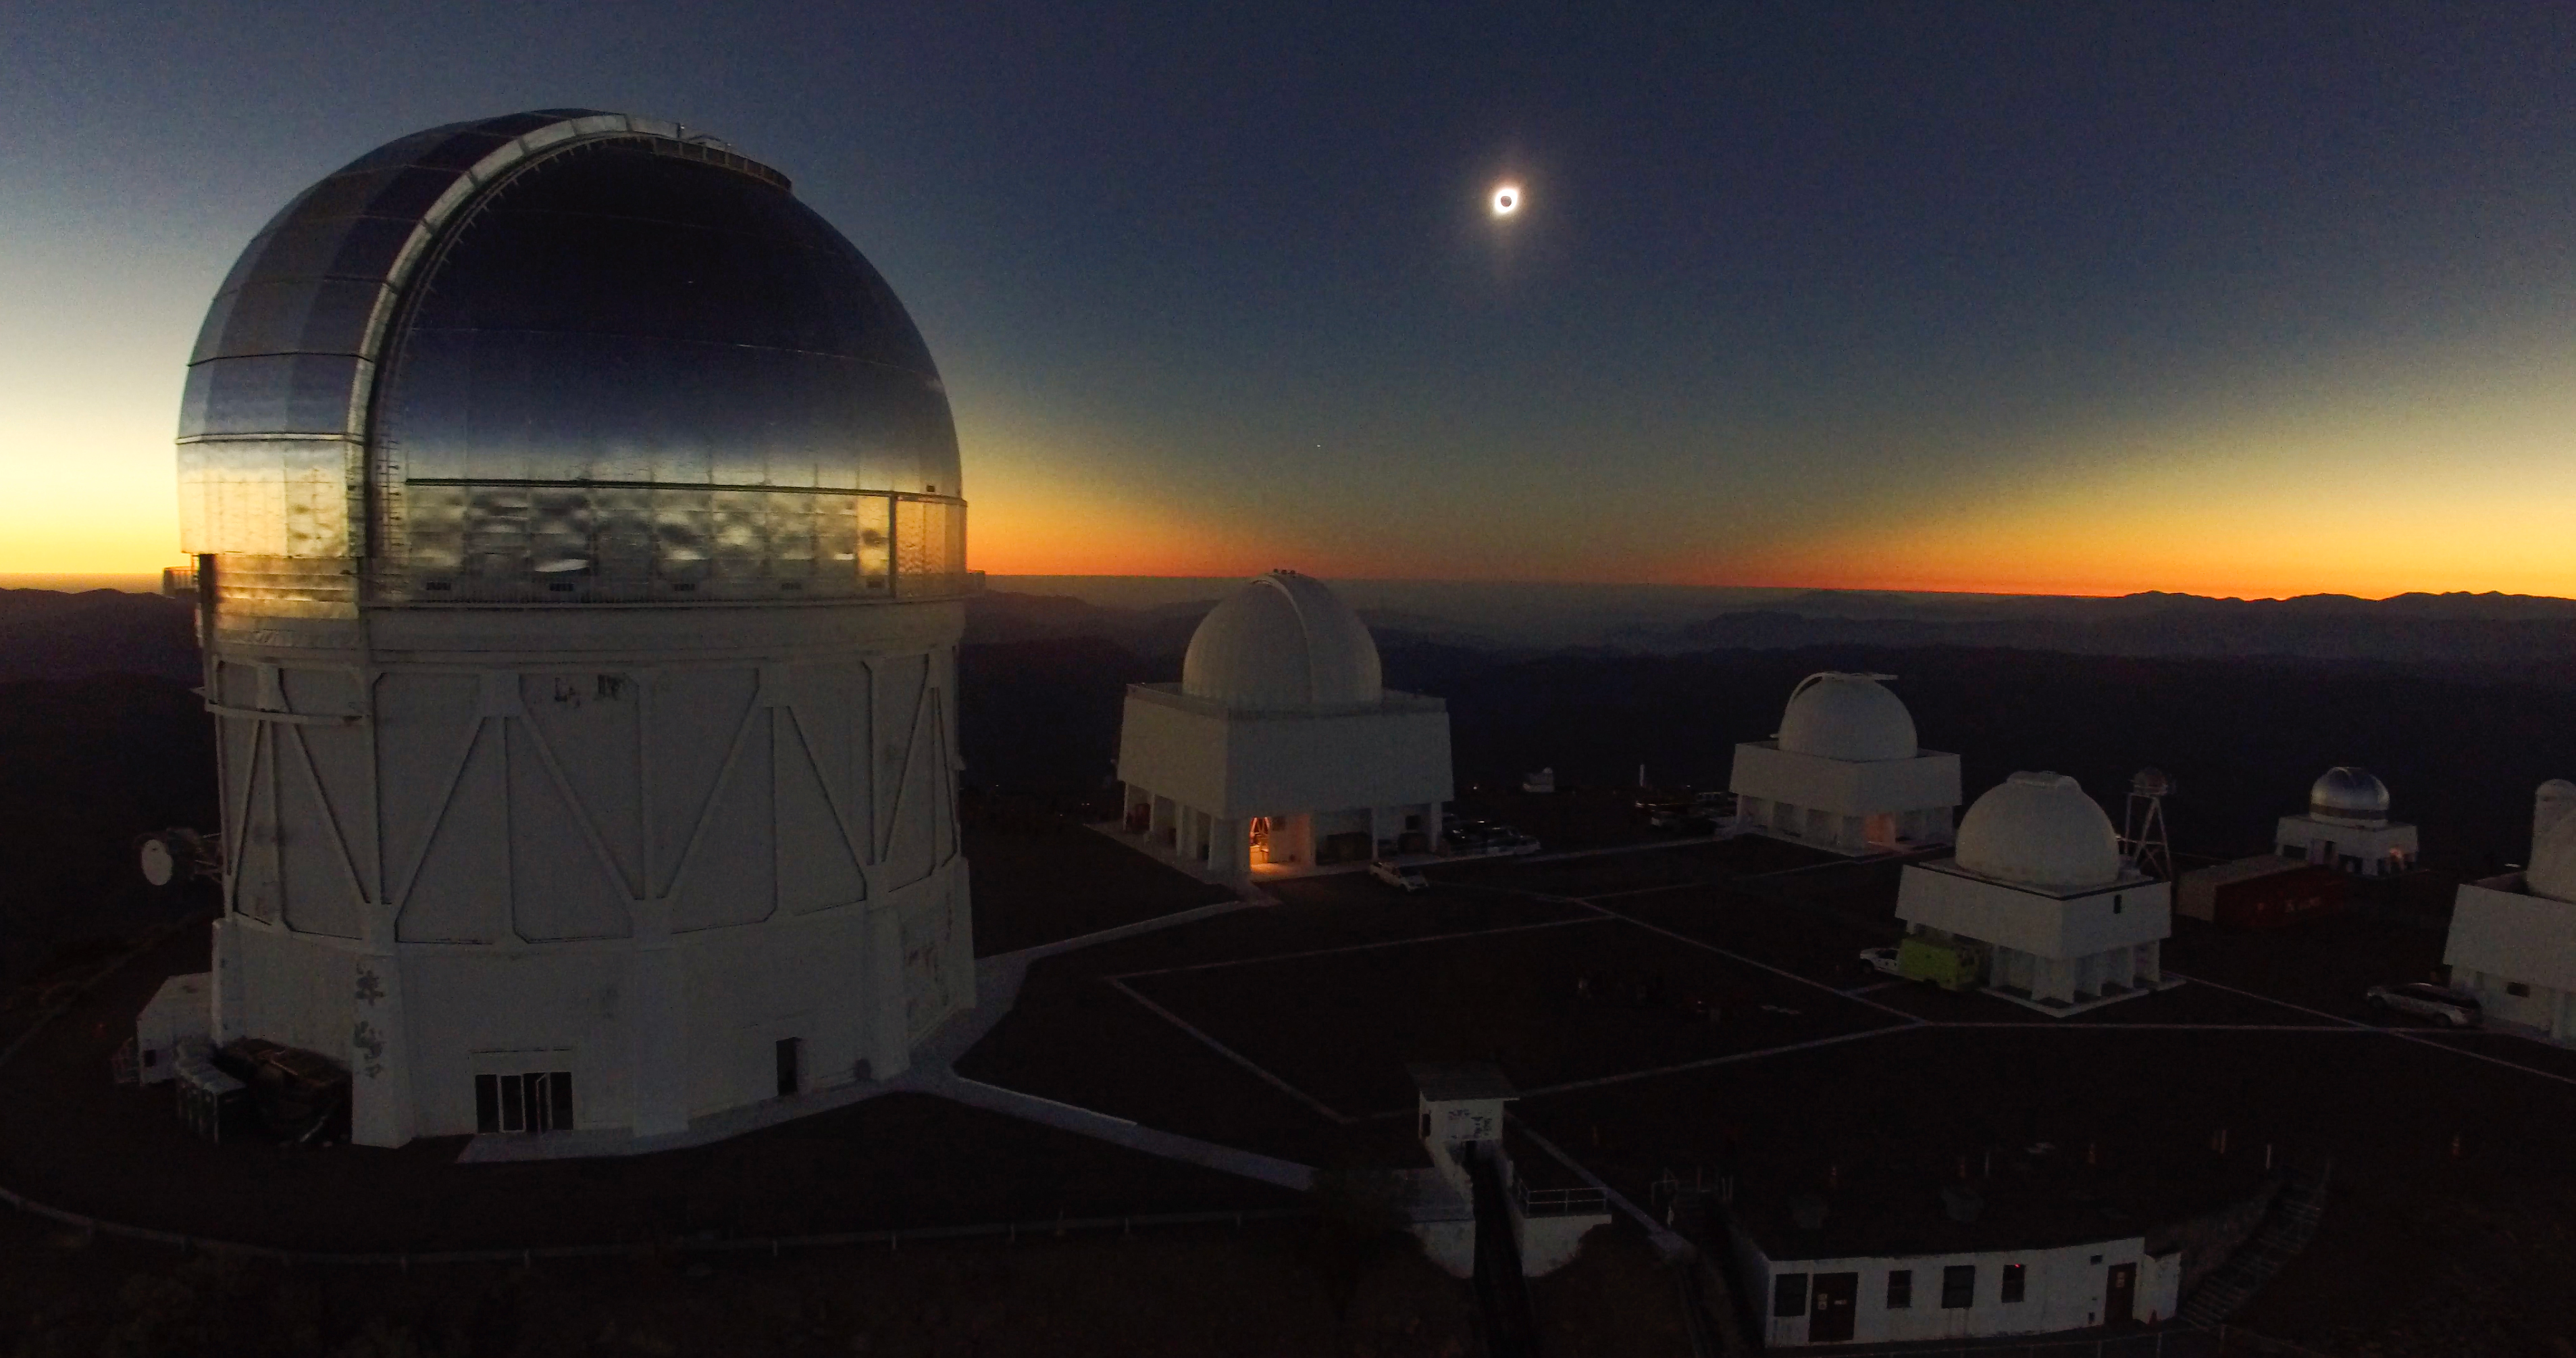

Eclipse over Cerro Tololo Inter-American Observatory

The Total Solar Eclipse over Cerro Tololo Inter-American Observatory in Chile on 2 July 2019. The aerial photo was taken with a DJI Phantom Pro 3. Clearly visible are the eclipse and the path of totality in the sky.

Credit: CTIO/NOIRLab/NSF/AURA/P. Marenfeld